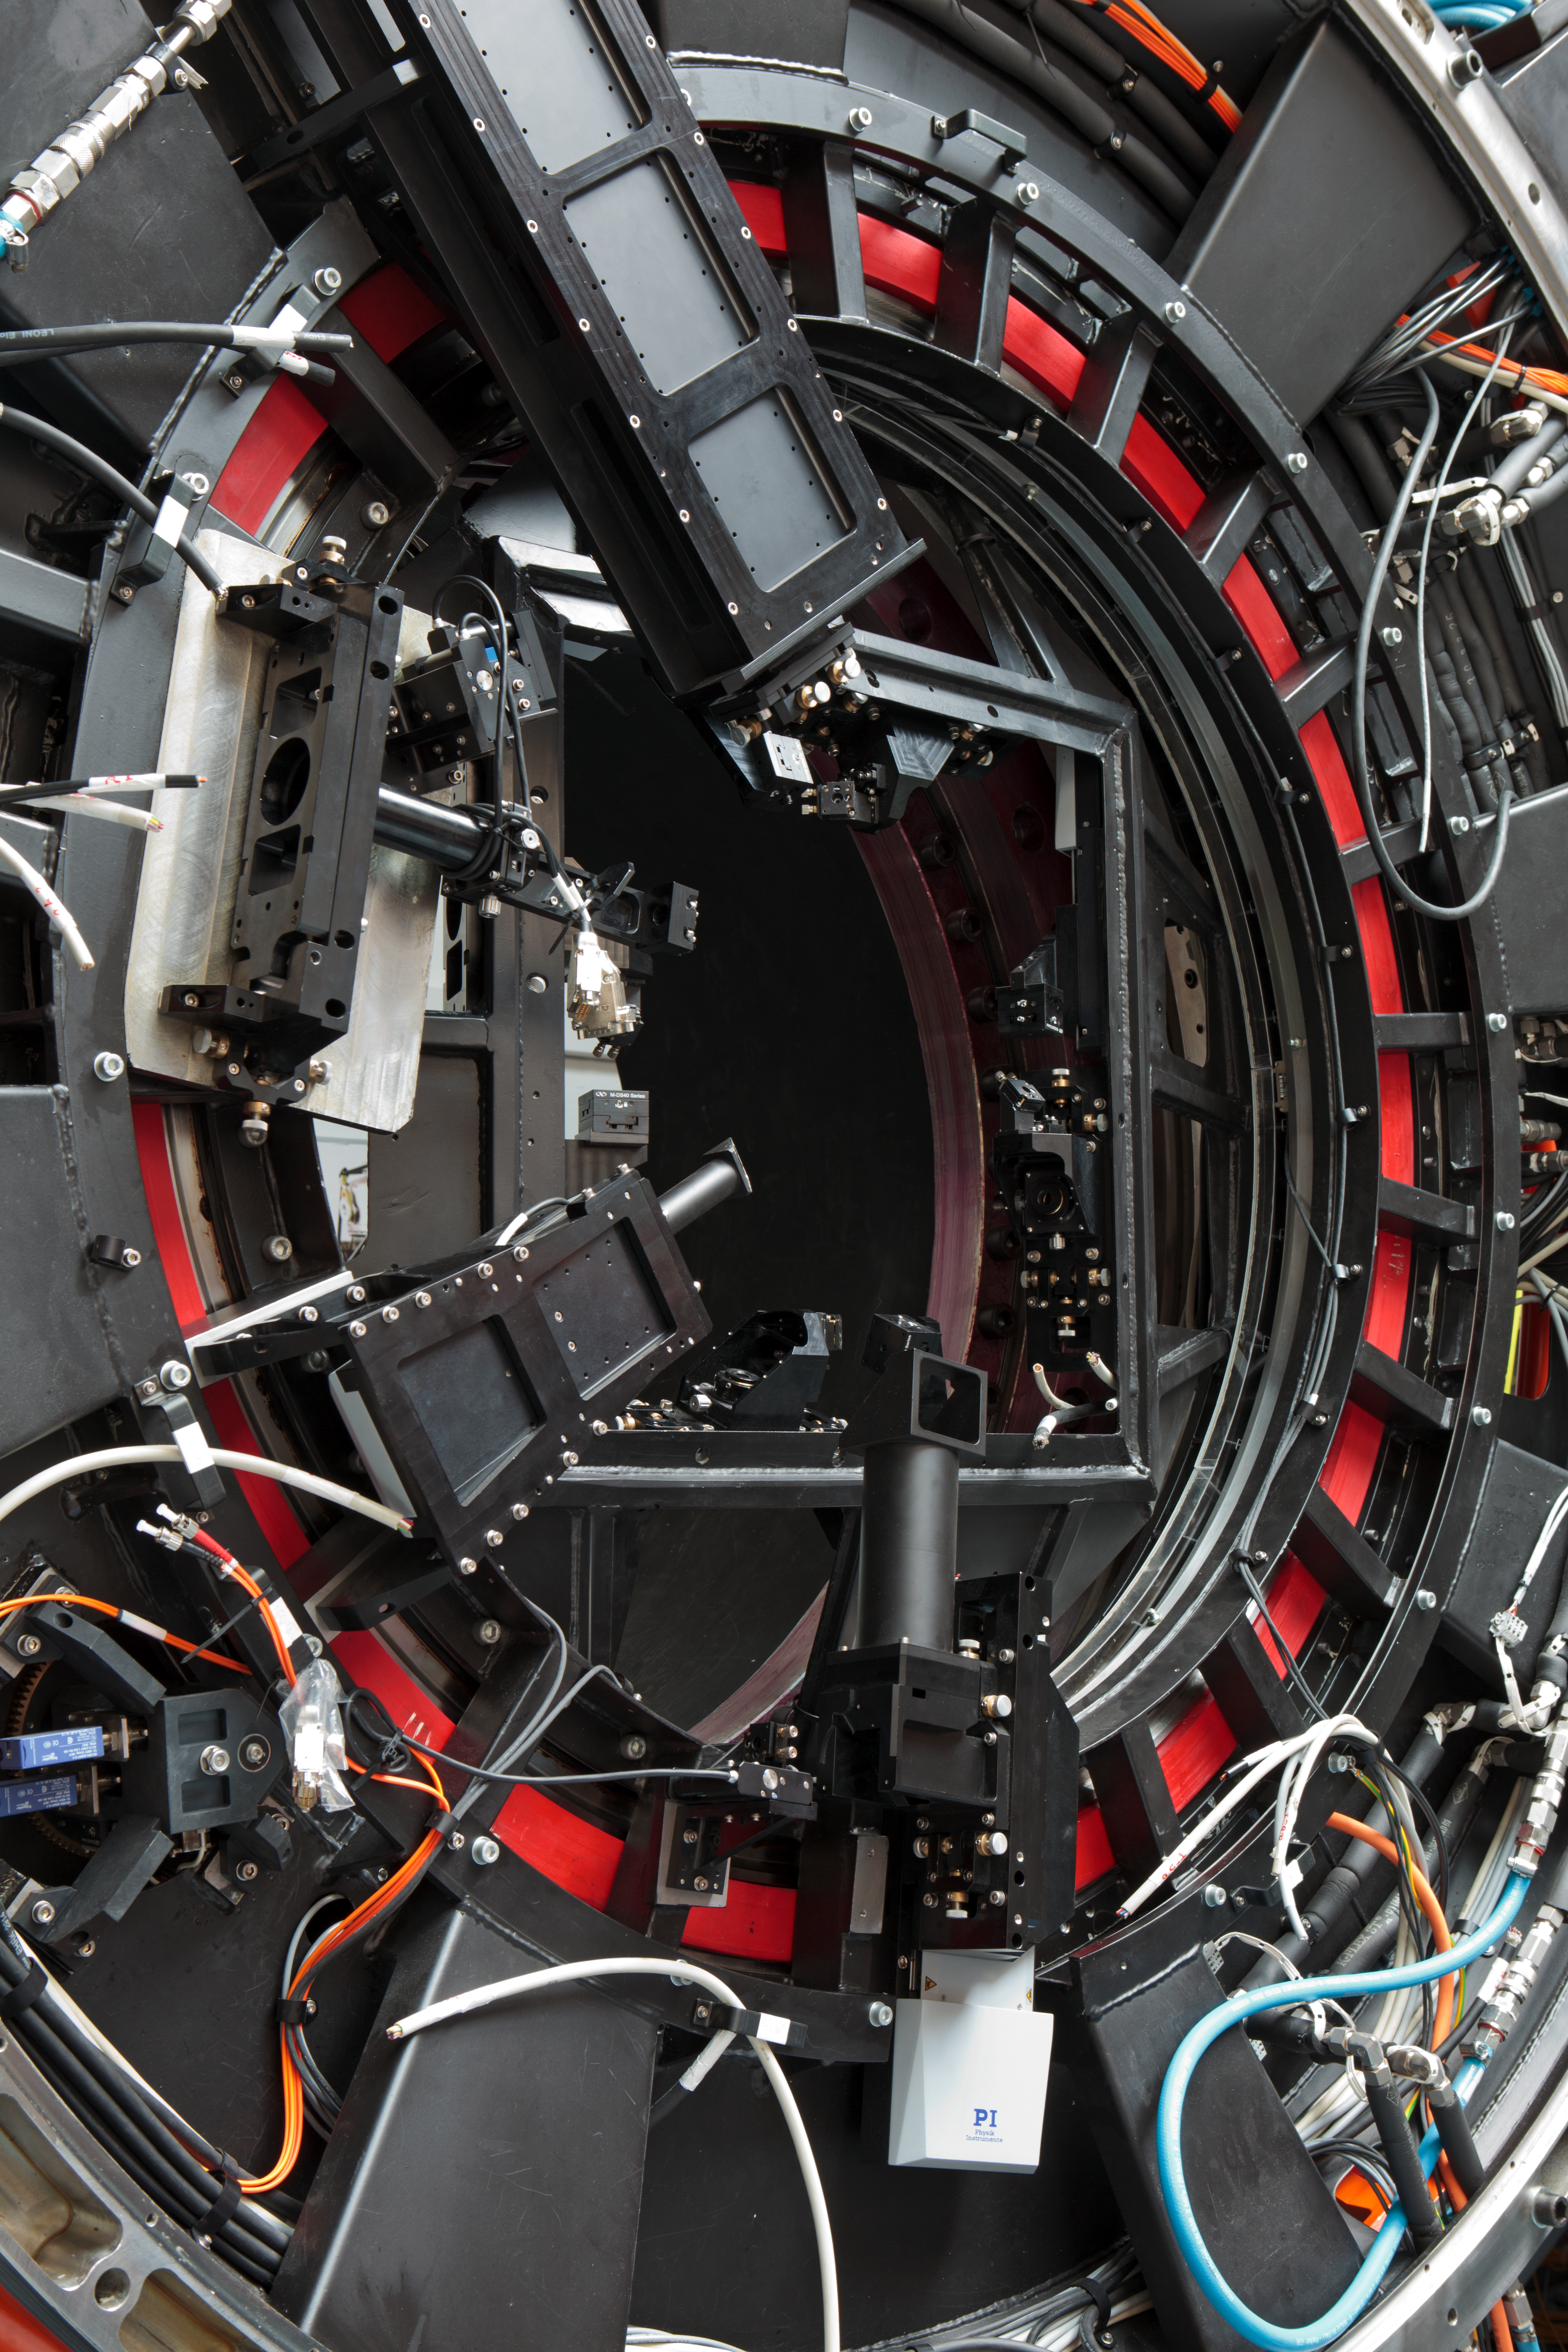

The GRAAL main assembly (detail)

GRAAL is the “GRound layer Adaptive optics Assisted by Lasers”, an instrument designed to work with ESO’s Very Large Telescope in Chile. Technical information about the instrument is available on http://www.eso.org/sci/facilities/develop/ao/sys/graal.html

Credit: ESO